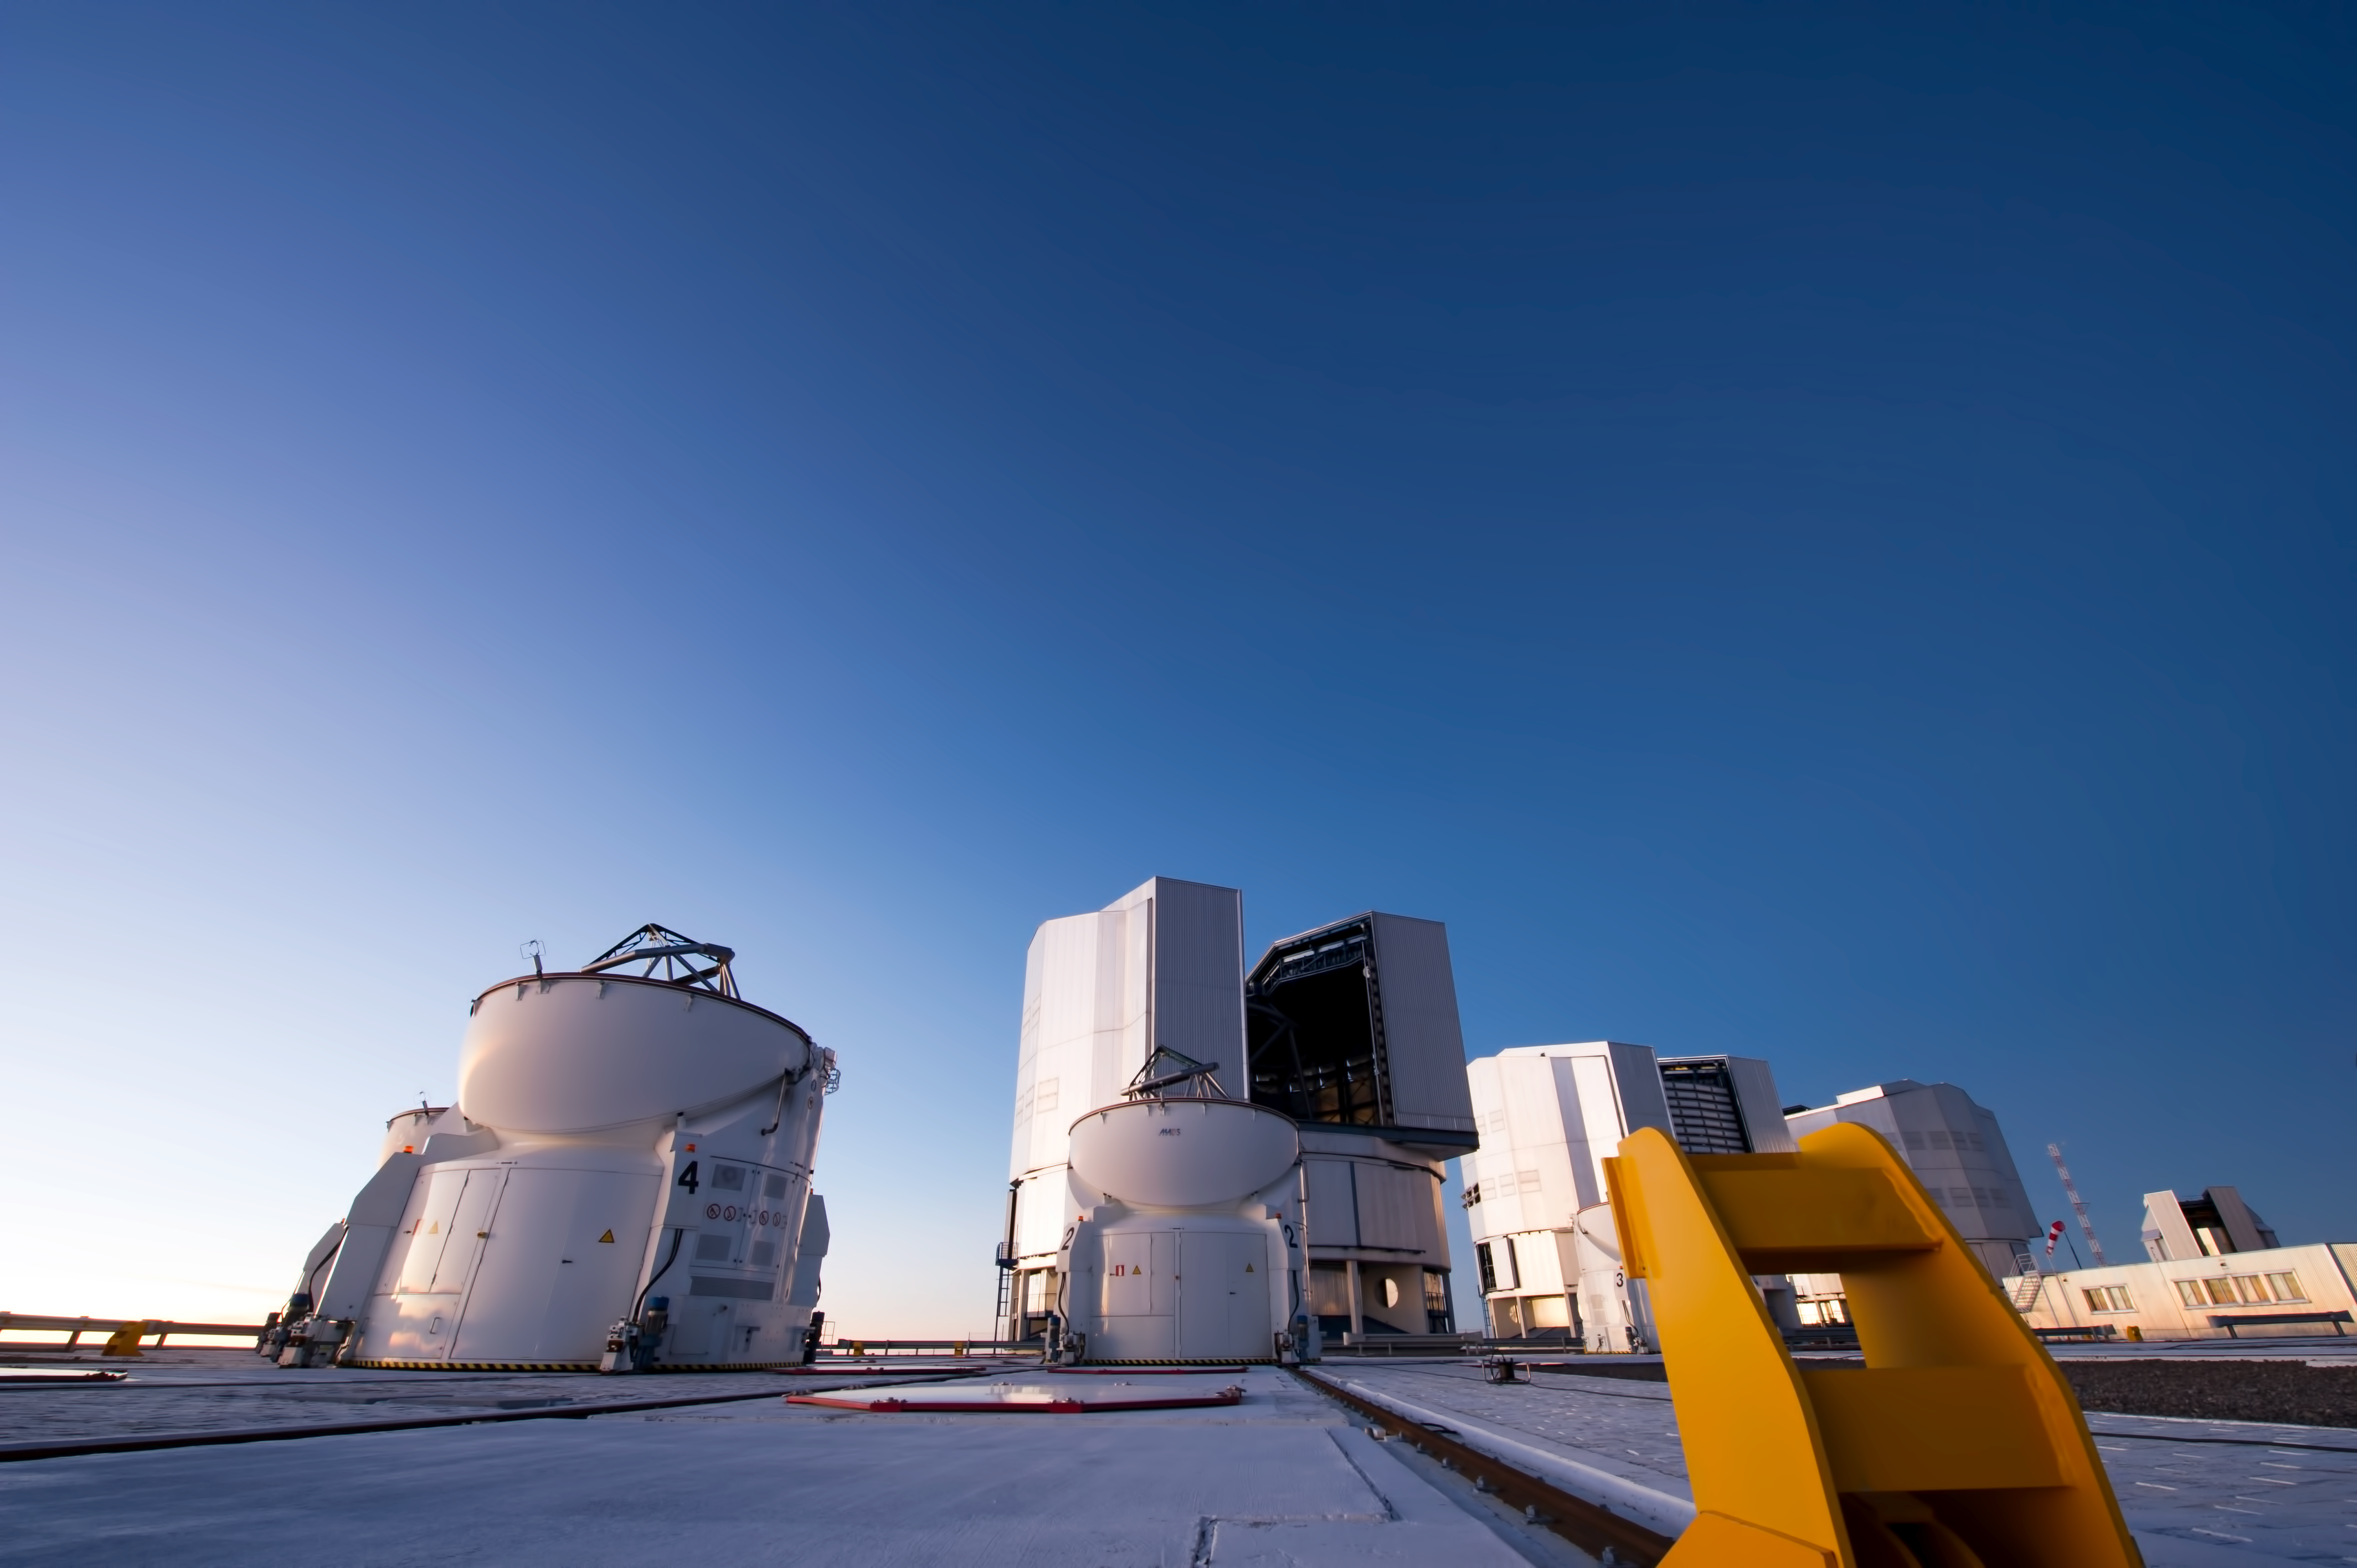

Paranal platform

A photograph by ESO Photo Ambassador Christopher Malin ot the Very Large Telescope platform at the Paranal observatory. The VLT Unit Telescopes are at the right. In the center of the image, there is one of the VLT auxiliary telescopes.

Credit: ESO/C. Malin